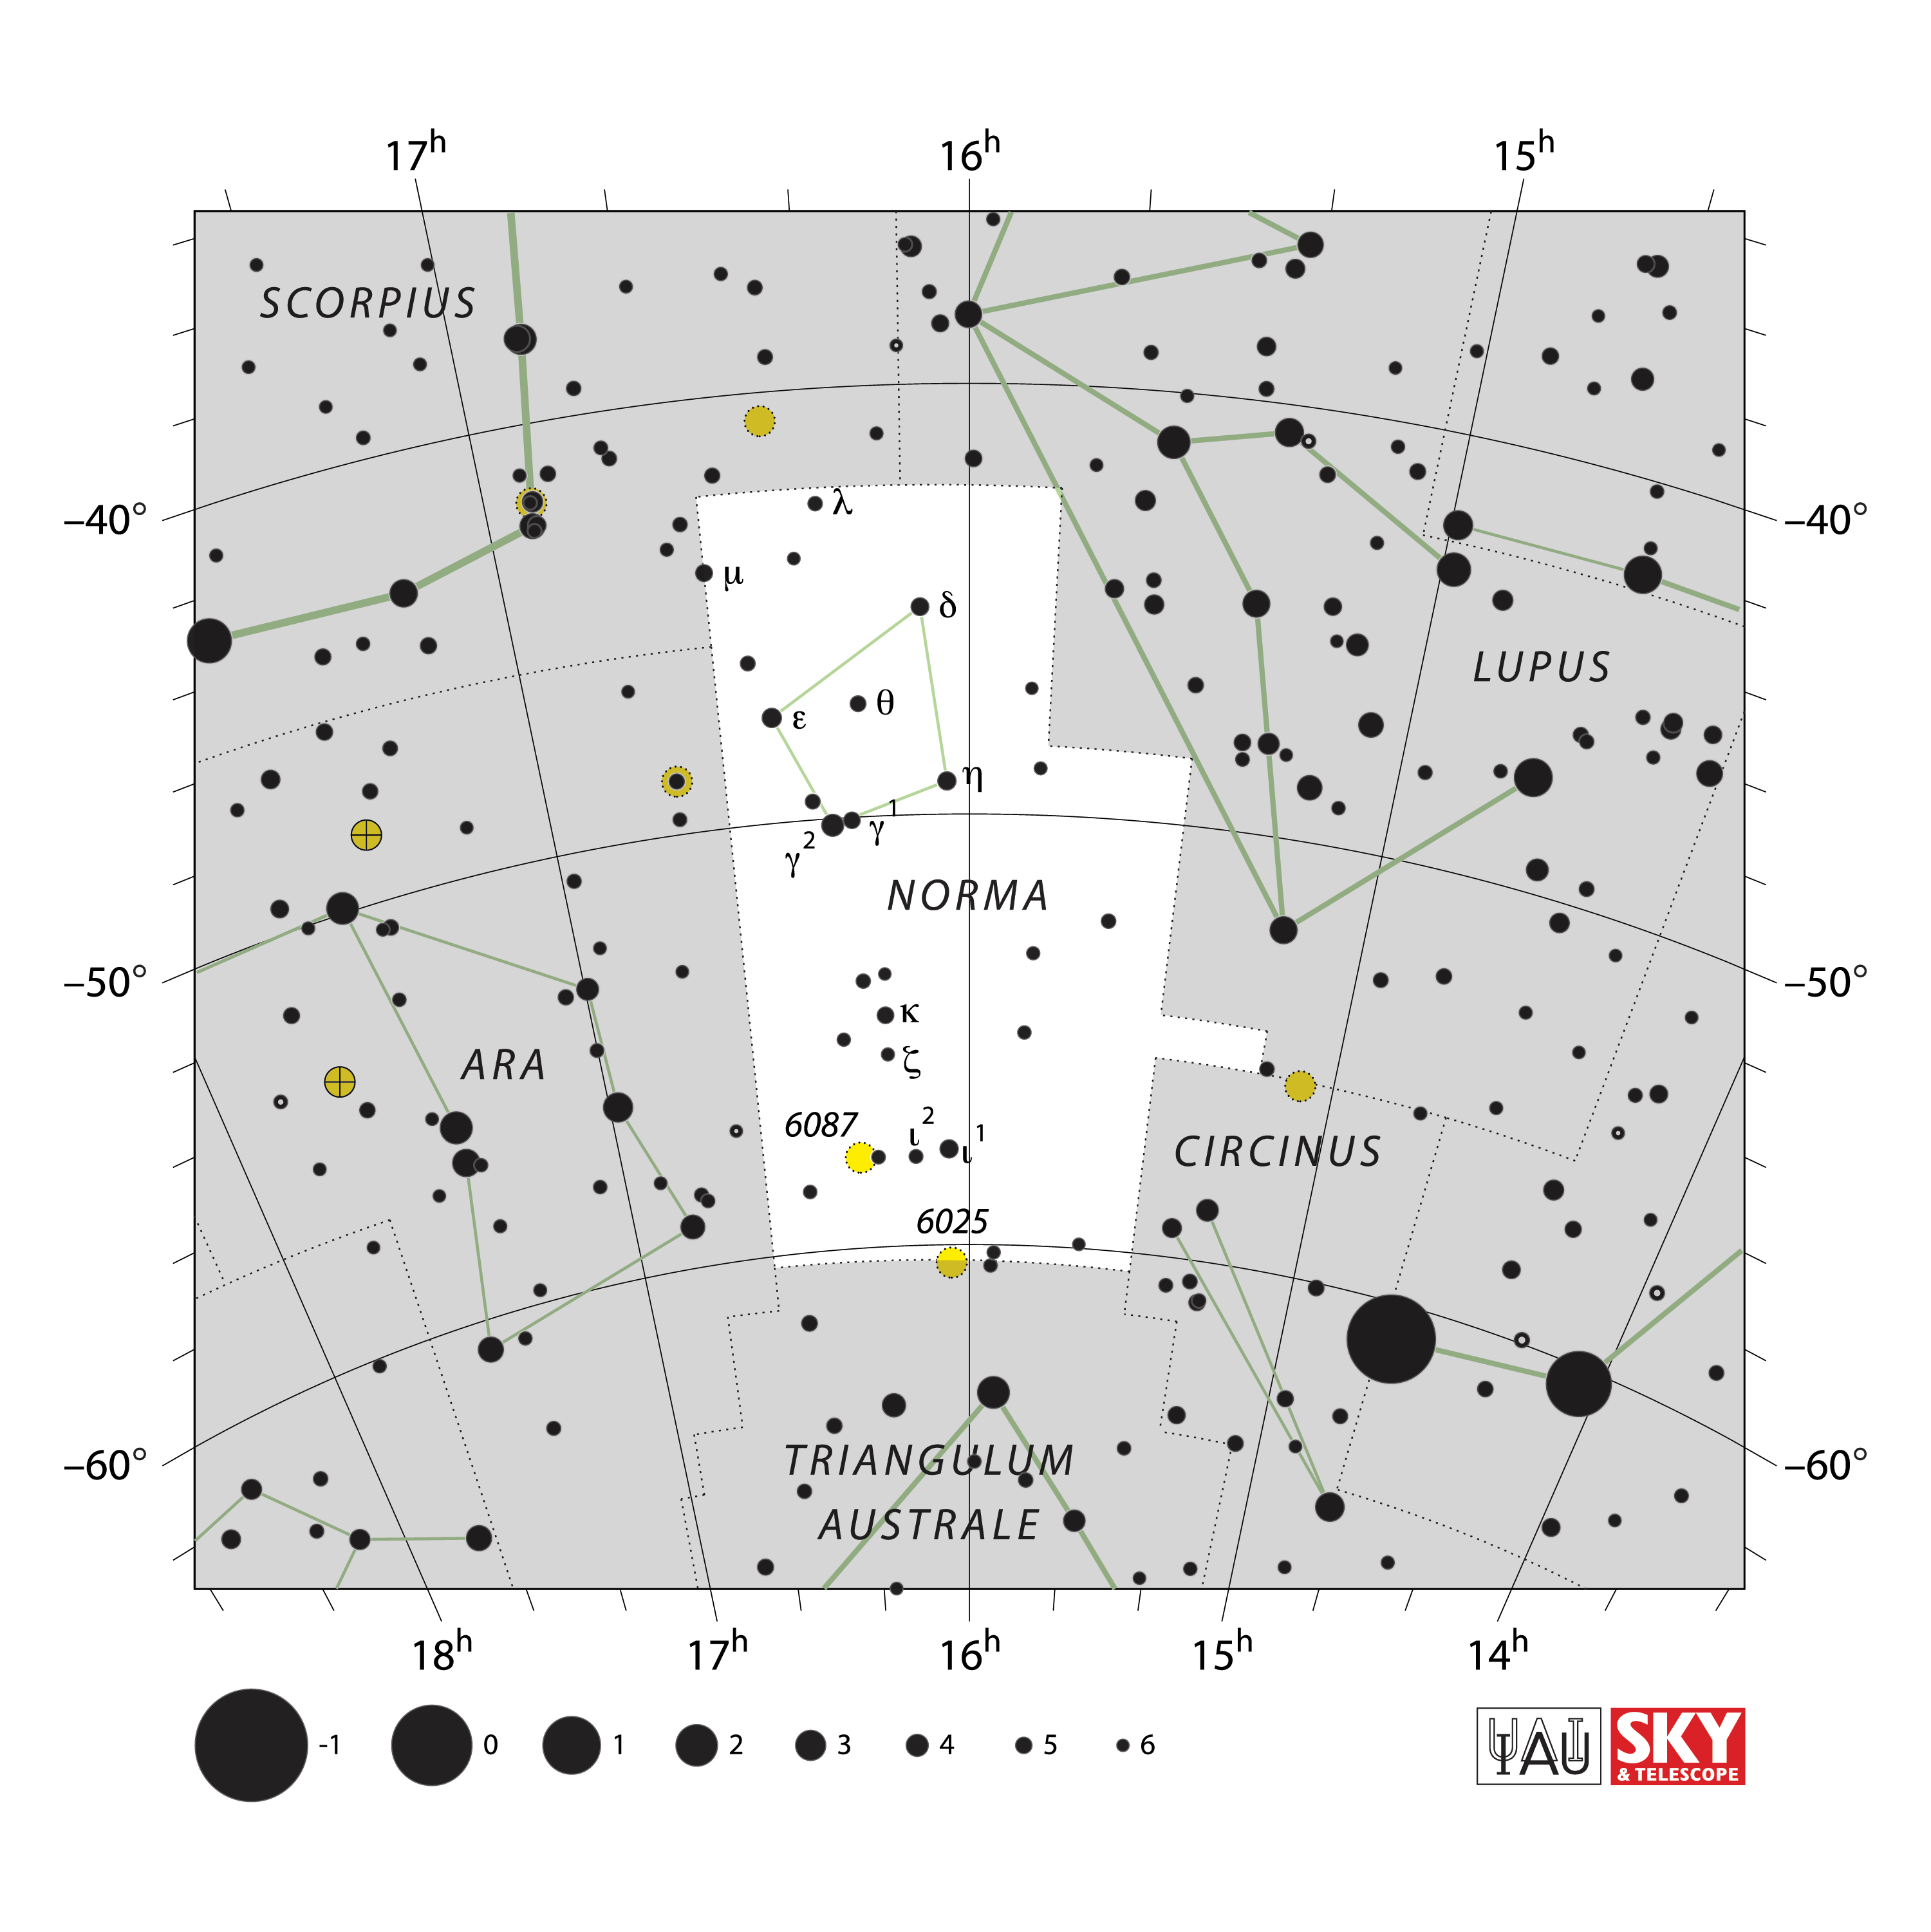

Norma

Credit: IAU and Sky & Telescope